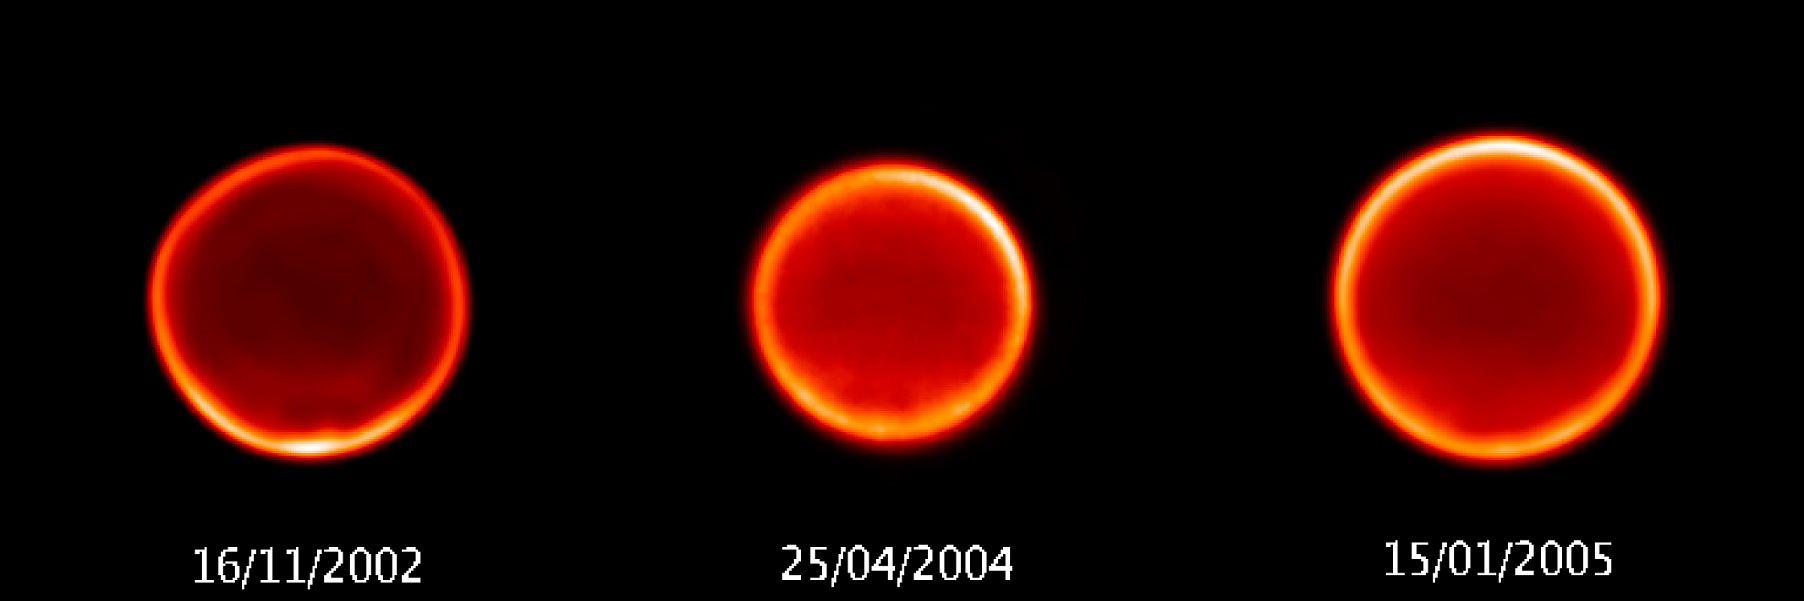

Evolution of the atmosphere of Titan

Image of Titan's atmosphere at 2.12 microns as observed with NACO on the VLT at three different epochs from 2002 till now. Titan's atmosphere exhibits seasonal and meteorological changes which can clearly be seen here : the North-South asymmetry - indicative of changes in the chemical composition in one pole or the other, depending on the season - is now clearly in favour of the North pole. Indeed, the situation has reversed with respect to a few years ago when the South pole was brighter. Also visible in these images is a bright feature in the South pole, found to be presently dimming after having appeared very bright from 2000 to 2003. The differences in size are due to the variation in the distance to Earth of Saturn and its planetary system.

Credit: ESO